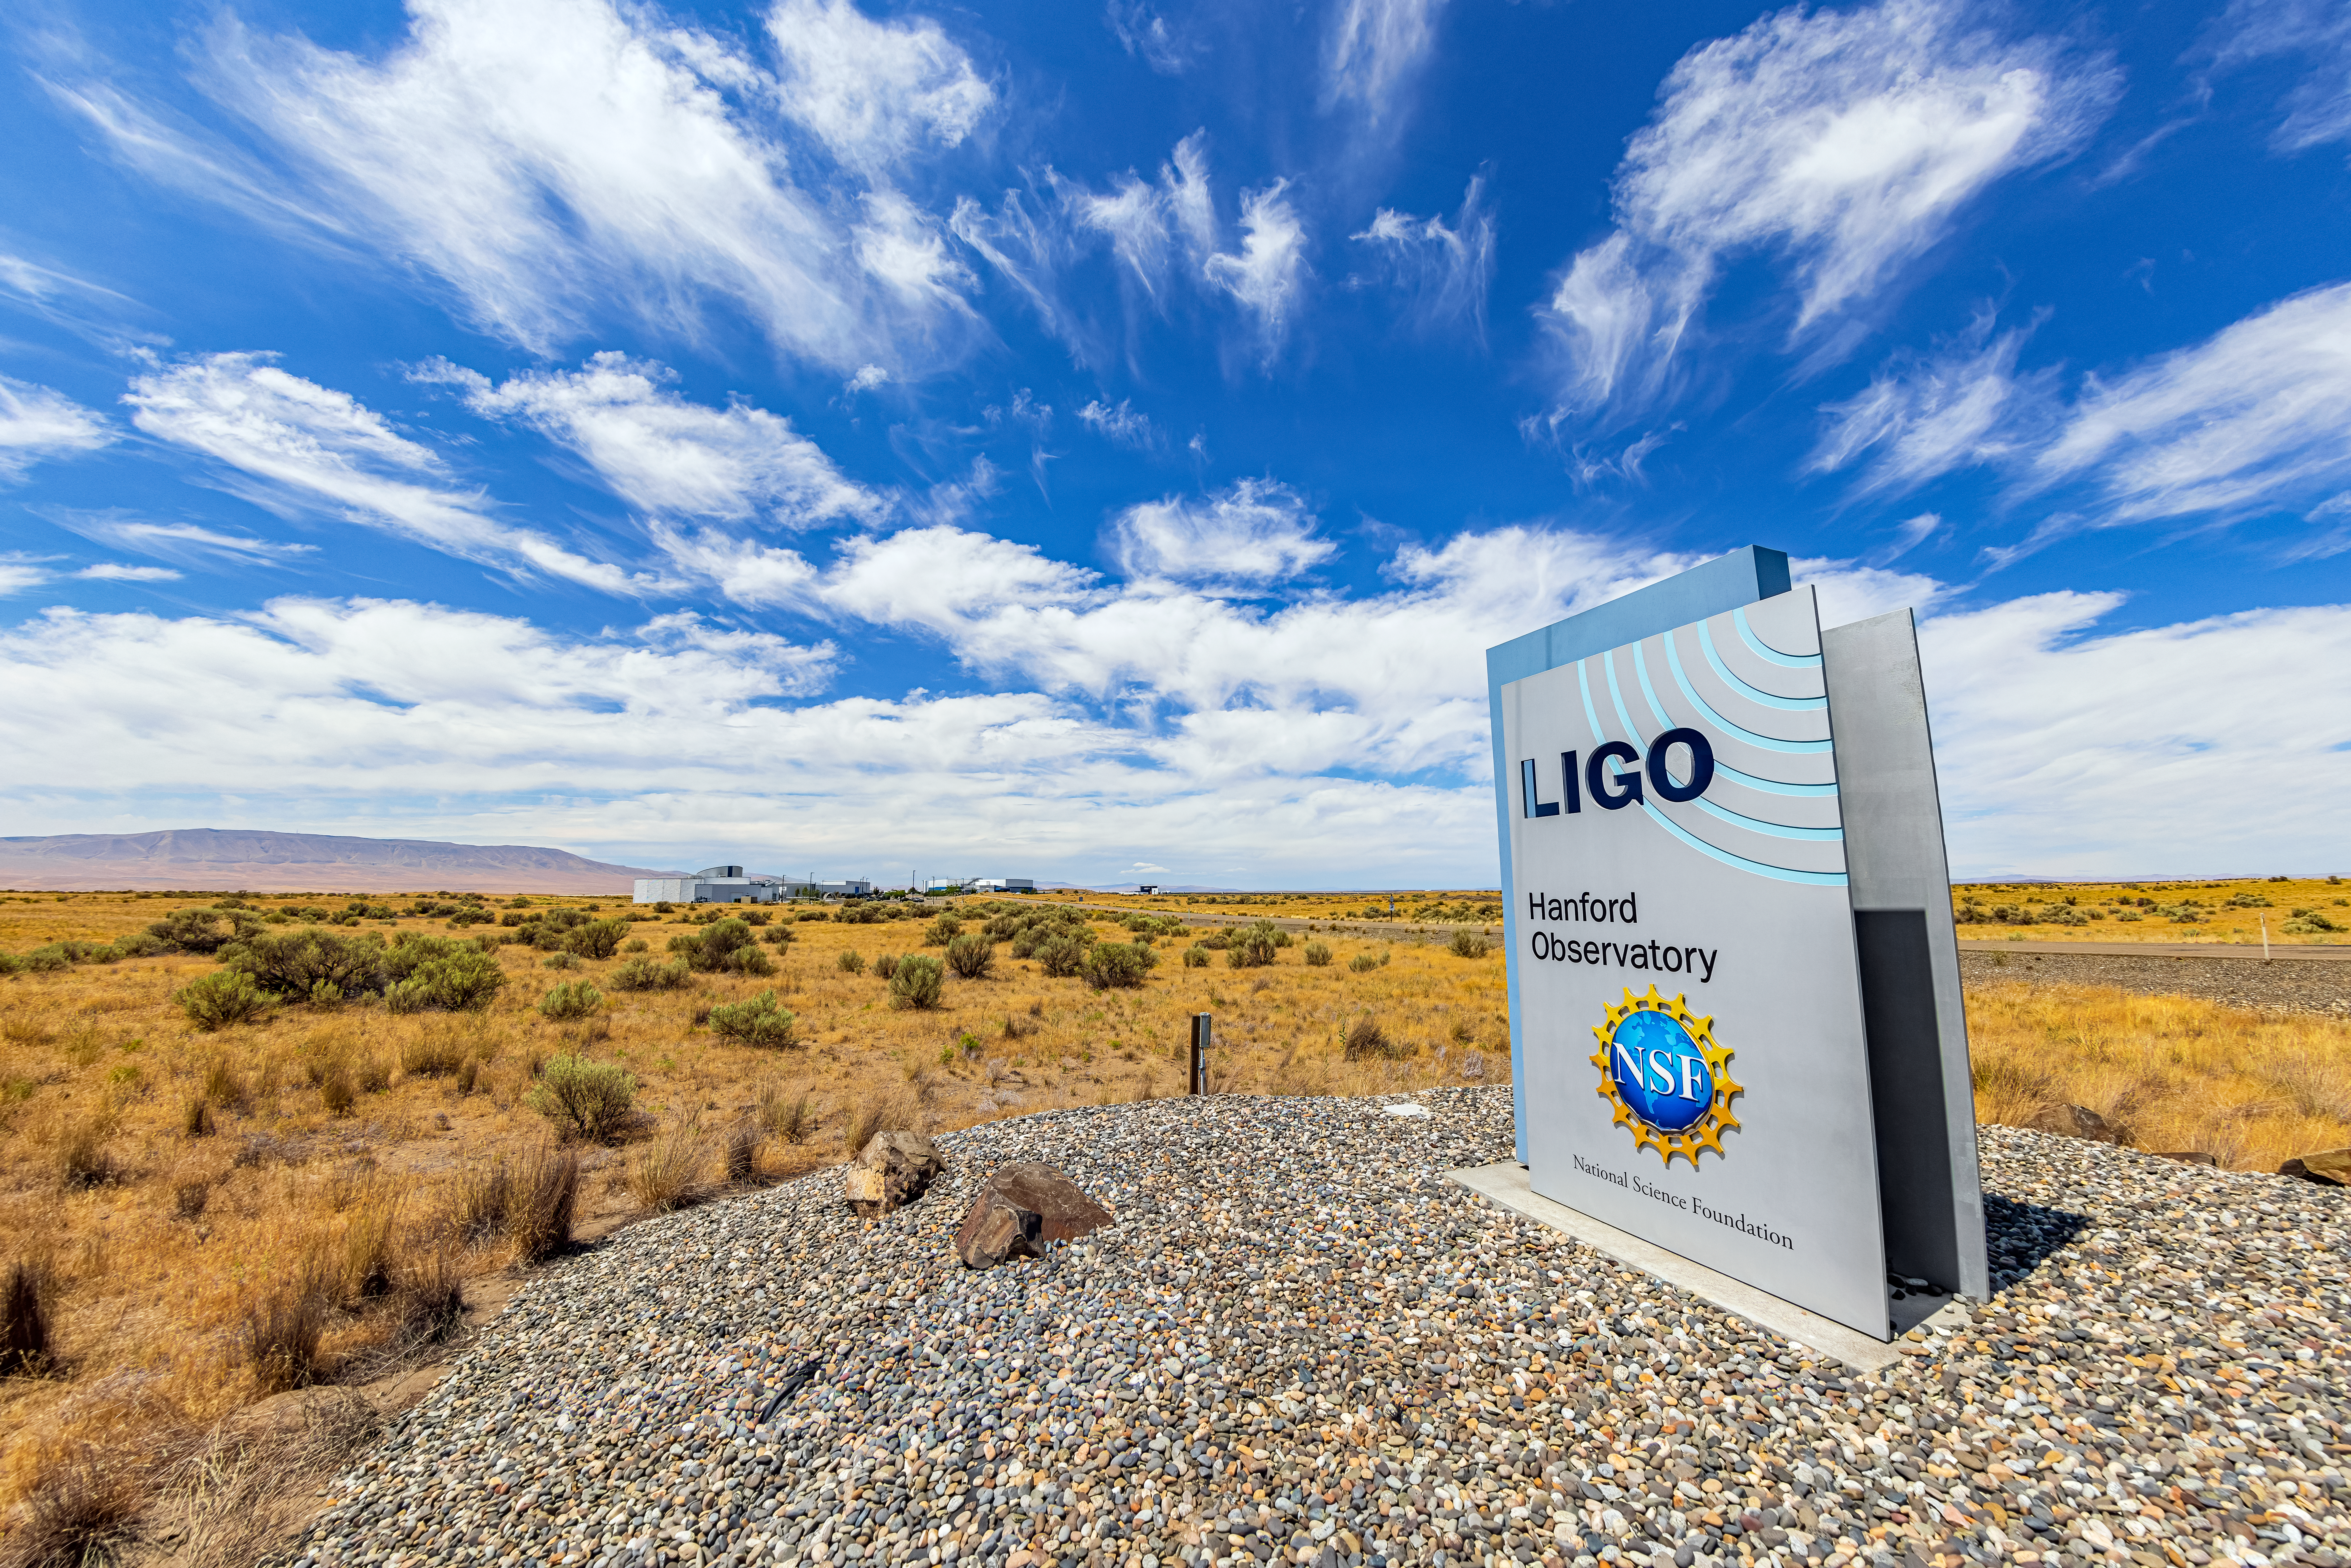

LIGO at Hanford, Washington

LIGO, the Laser Interferometer Gravitational-Wave Observatory, consists of two widely-separated interferometers within the United States — one in Hanford, Washington and the other in Livingston, Louisiana — operated in unison to detect gravitational waves. Here the Hanford facility is seen. LIGO was designed to open the field of gravitational-wave astrophysics through the direct detection of gravitational waves predicted by Einstein’s General Theory of Relativity. The multi-kilometer-scale gravitational wave detectors use laser interferometry to measure the minute ripples in space-time caused by passing gravitational waves from cataclysmic cosmic events such as colliding neutron stars or black holes, or by supernovae.

Credit: NOIRLab/LIGO/NSF/AURA/T. Matsopoulos